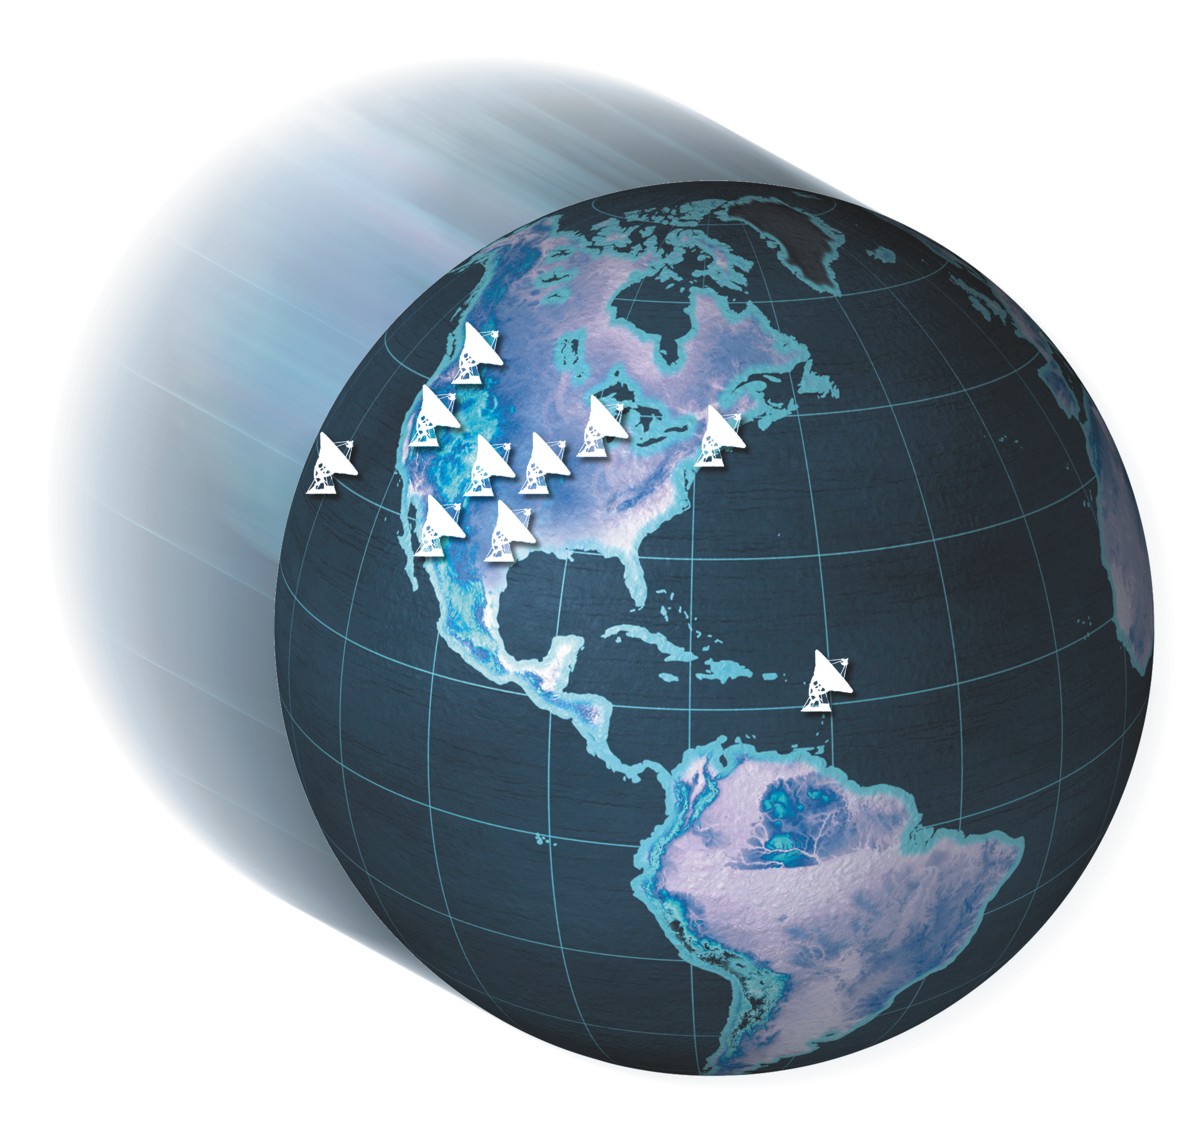

VLBA Global Locations

Artist's conception of the Very Long Baseline Array (VLBA), a continent-wide radio telescope system. The VLBA is an interferometer consisting of 10 identical antennas on transcontinental baselines up to 8000 km (Mauna Kea, Hawaii to St. Croix, Virgin Islands). The VLBA is controlled remotely from the Science Operations Center in Socorro, New Mexico. Each VLBA station consists of a 25 m antenna and an adjacent control building. The received signals are amplified, digitized, and recorded on fast, high capacity recorders. The recorded data are sent from the individual VLBA stations to the correlator in Socorro.

Credit: NRAO/AUI/NSF